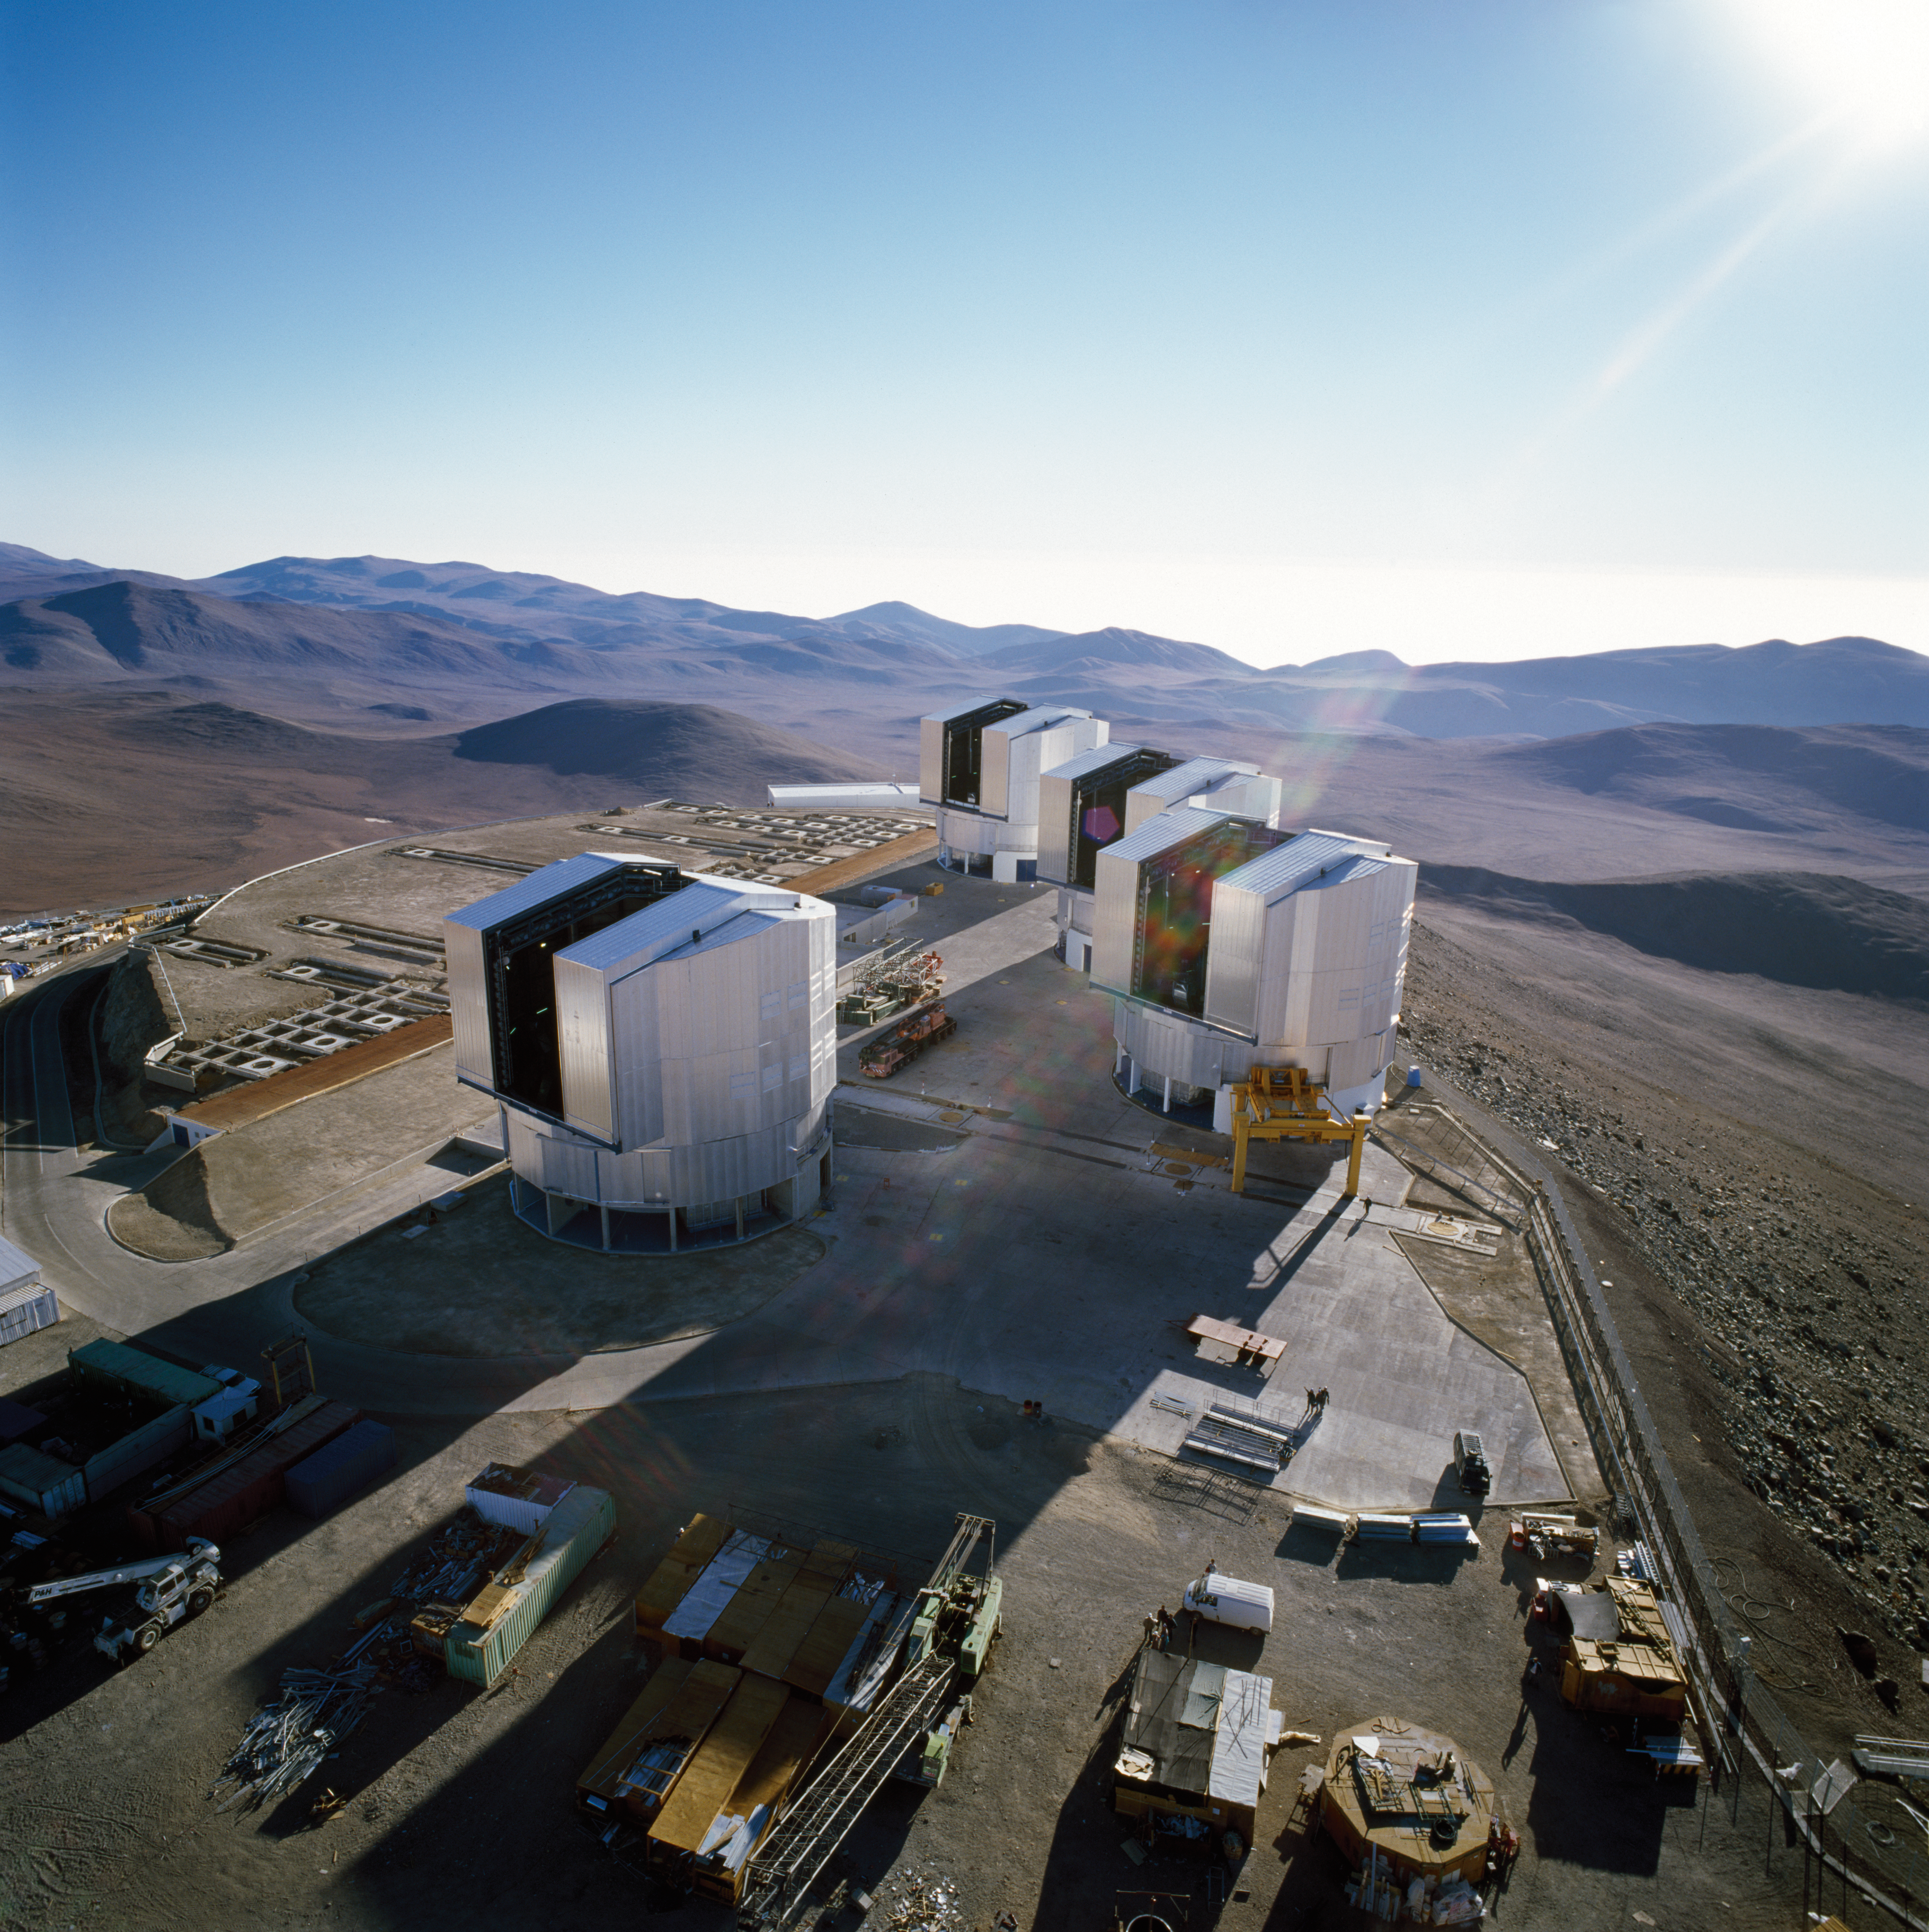

Paranal Observatory

The Very Large Telescope platform at the Paranal Observatory in Chile. The image was obtained in November 1999.

Credit: ESO